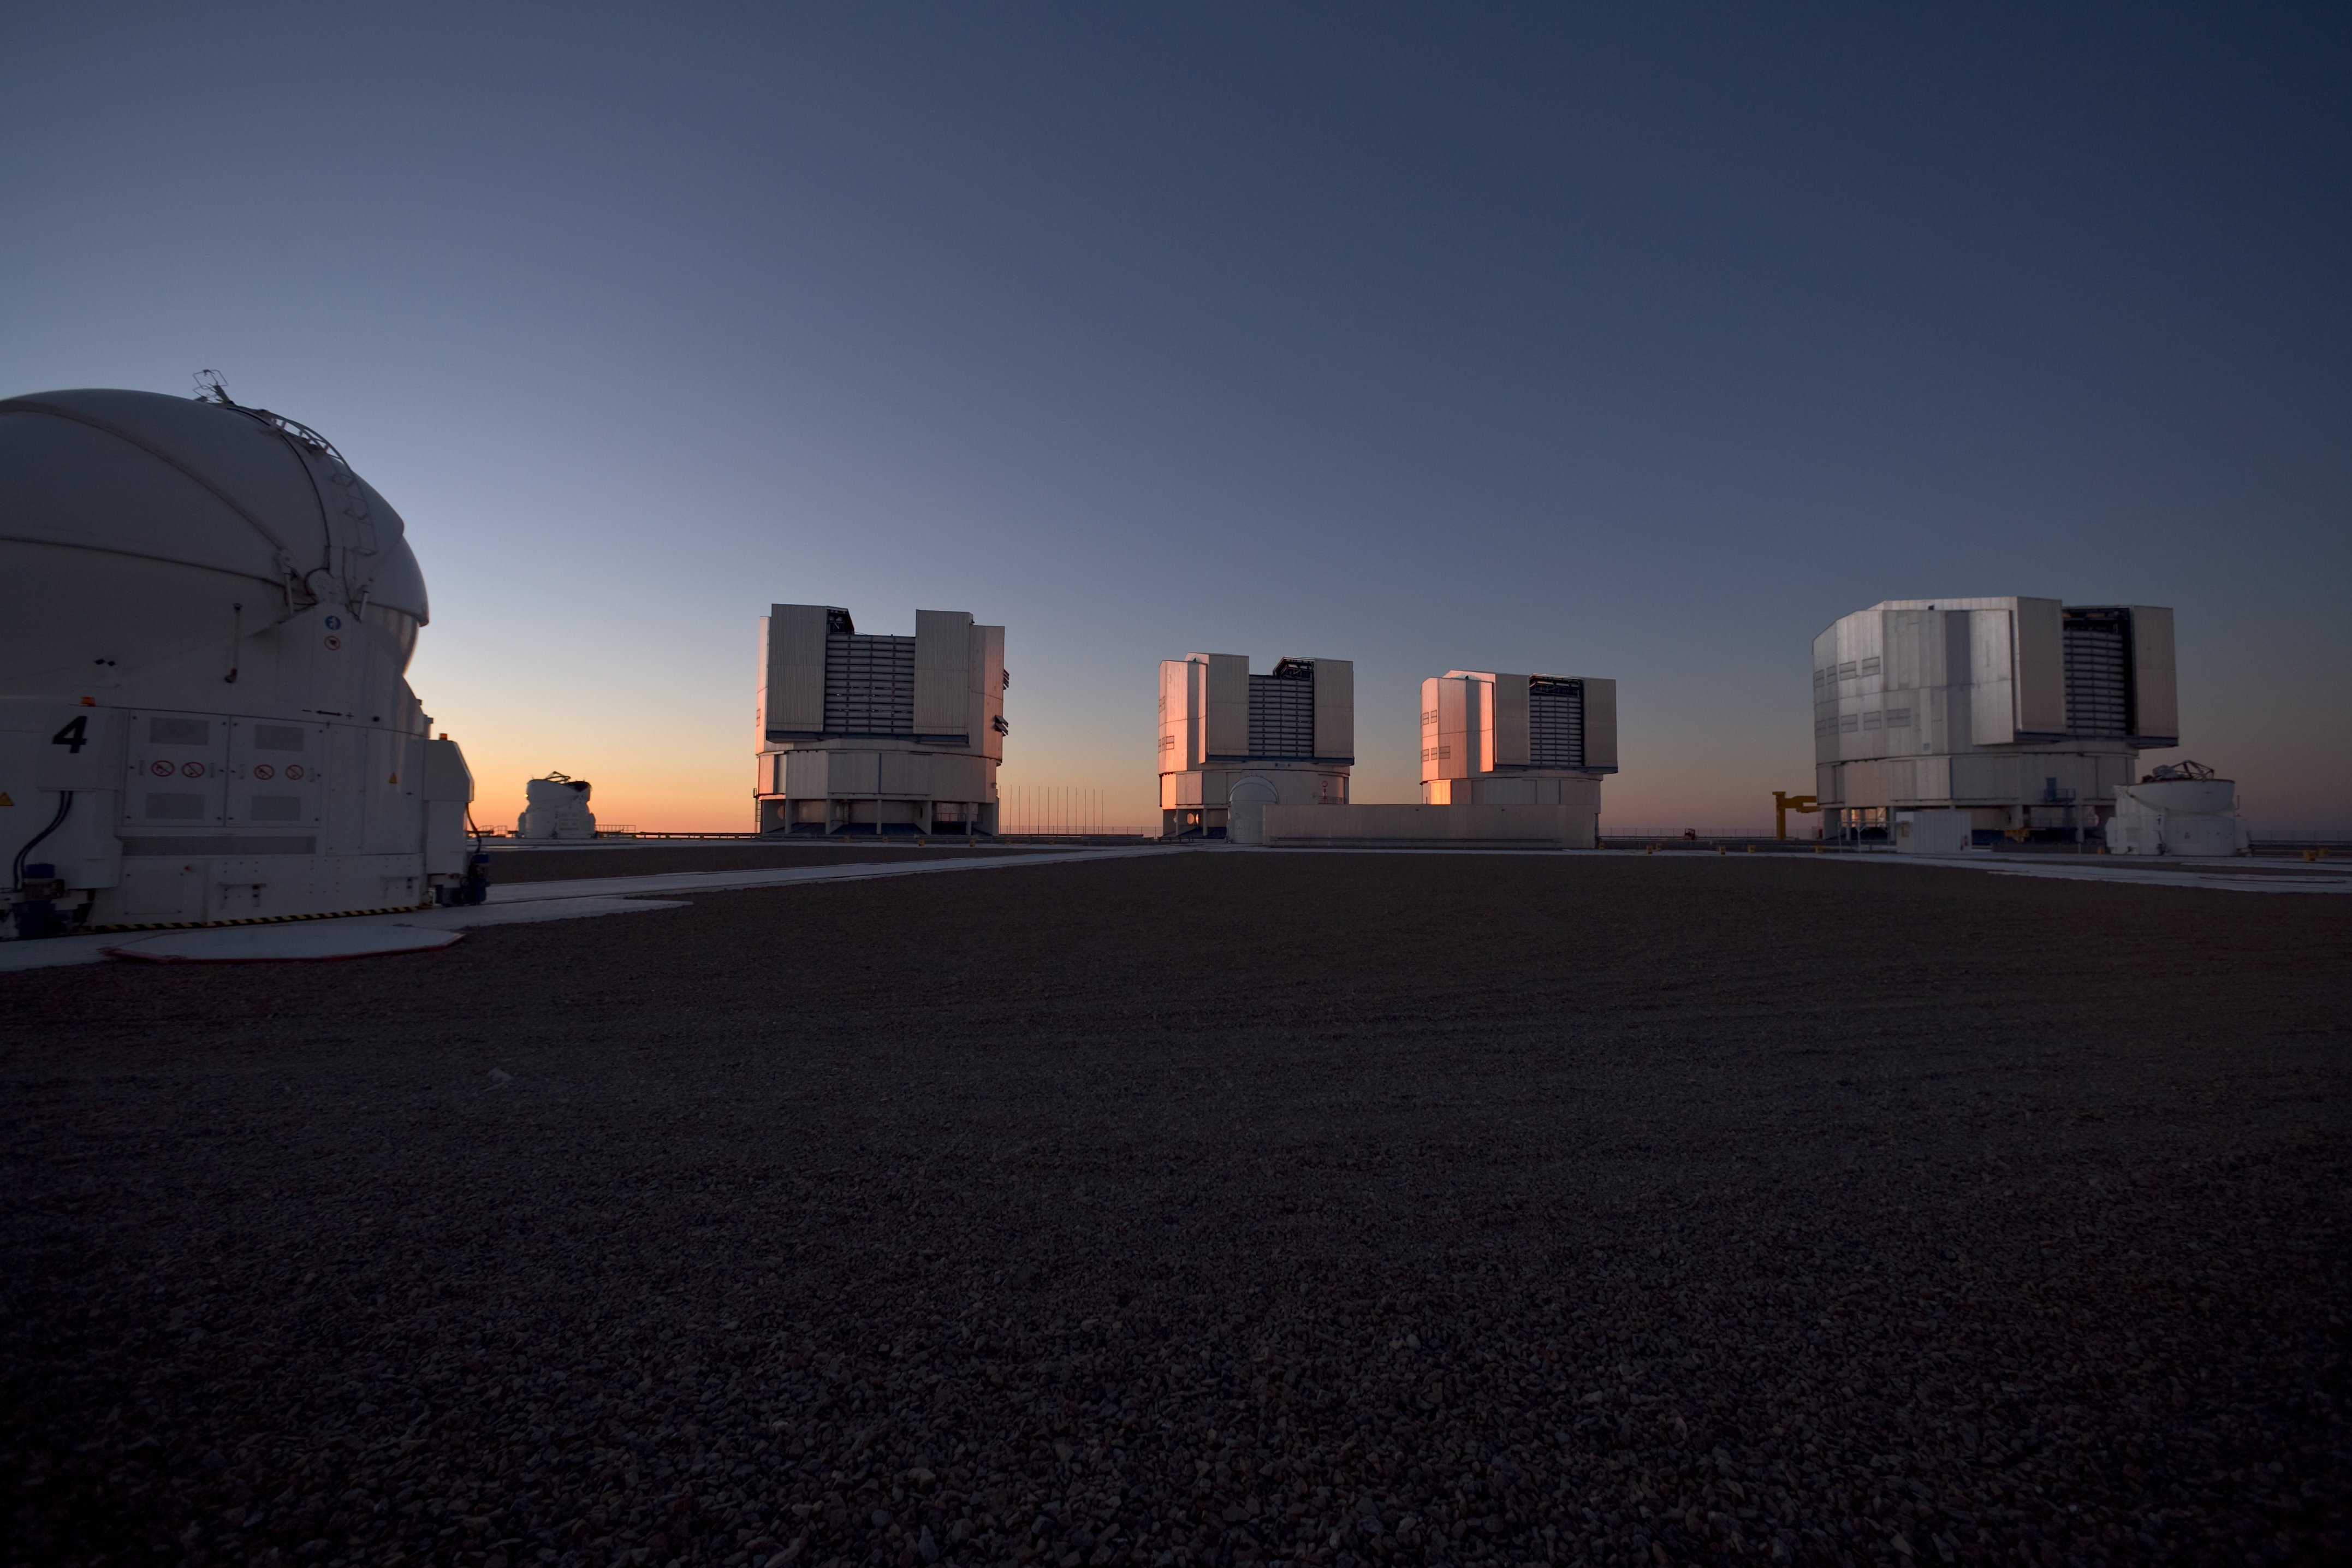

Evening view of Paranal and the VLT

An evening view of the observing platform on Cerro Paranal and the ESO Very Large Telescope (VLT). In the foreground is one of the four 1.8-metre Auxiliary Telescopes (ATs). In the background are the three other ATs, and the four giant 8.2-metre Unit Telescopes (UTs). Image taken in March 2009.

Credit: ESO